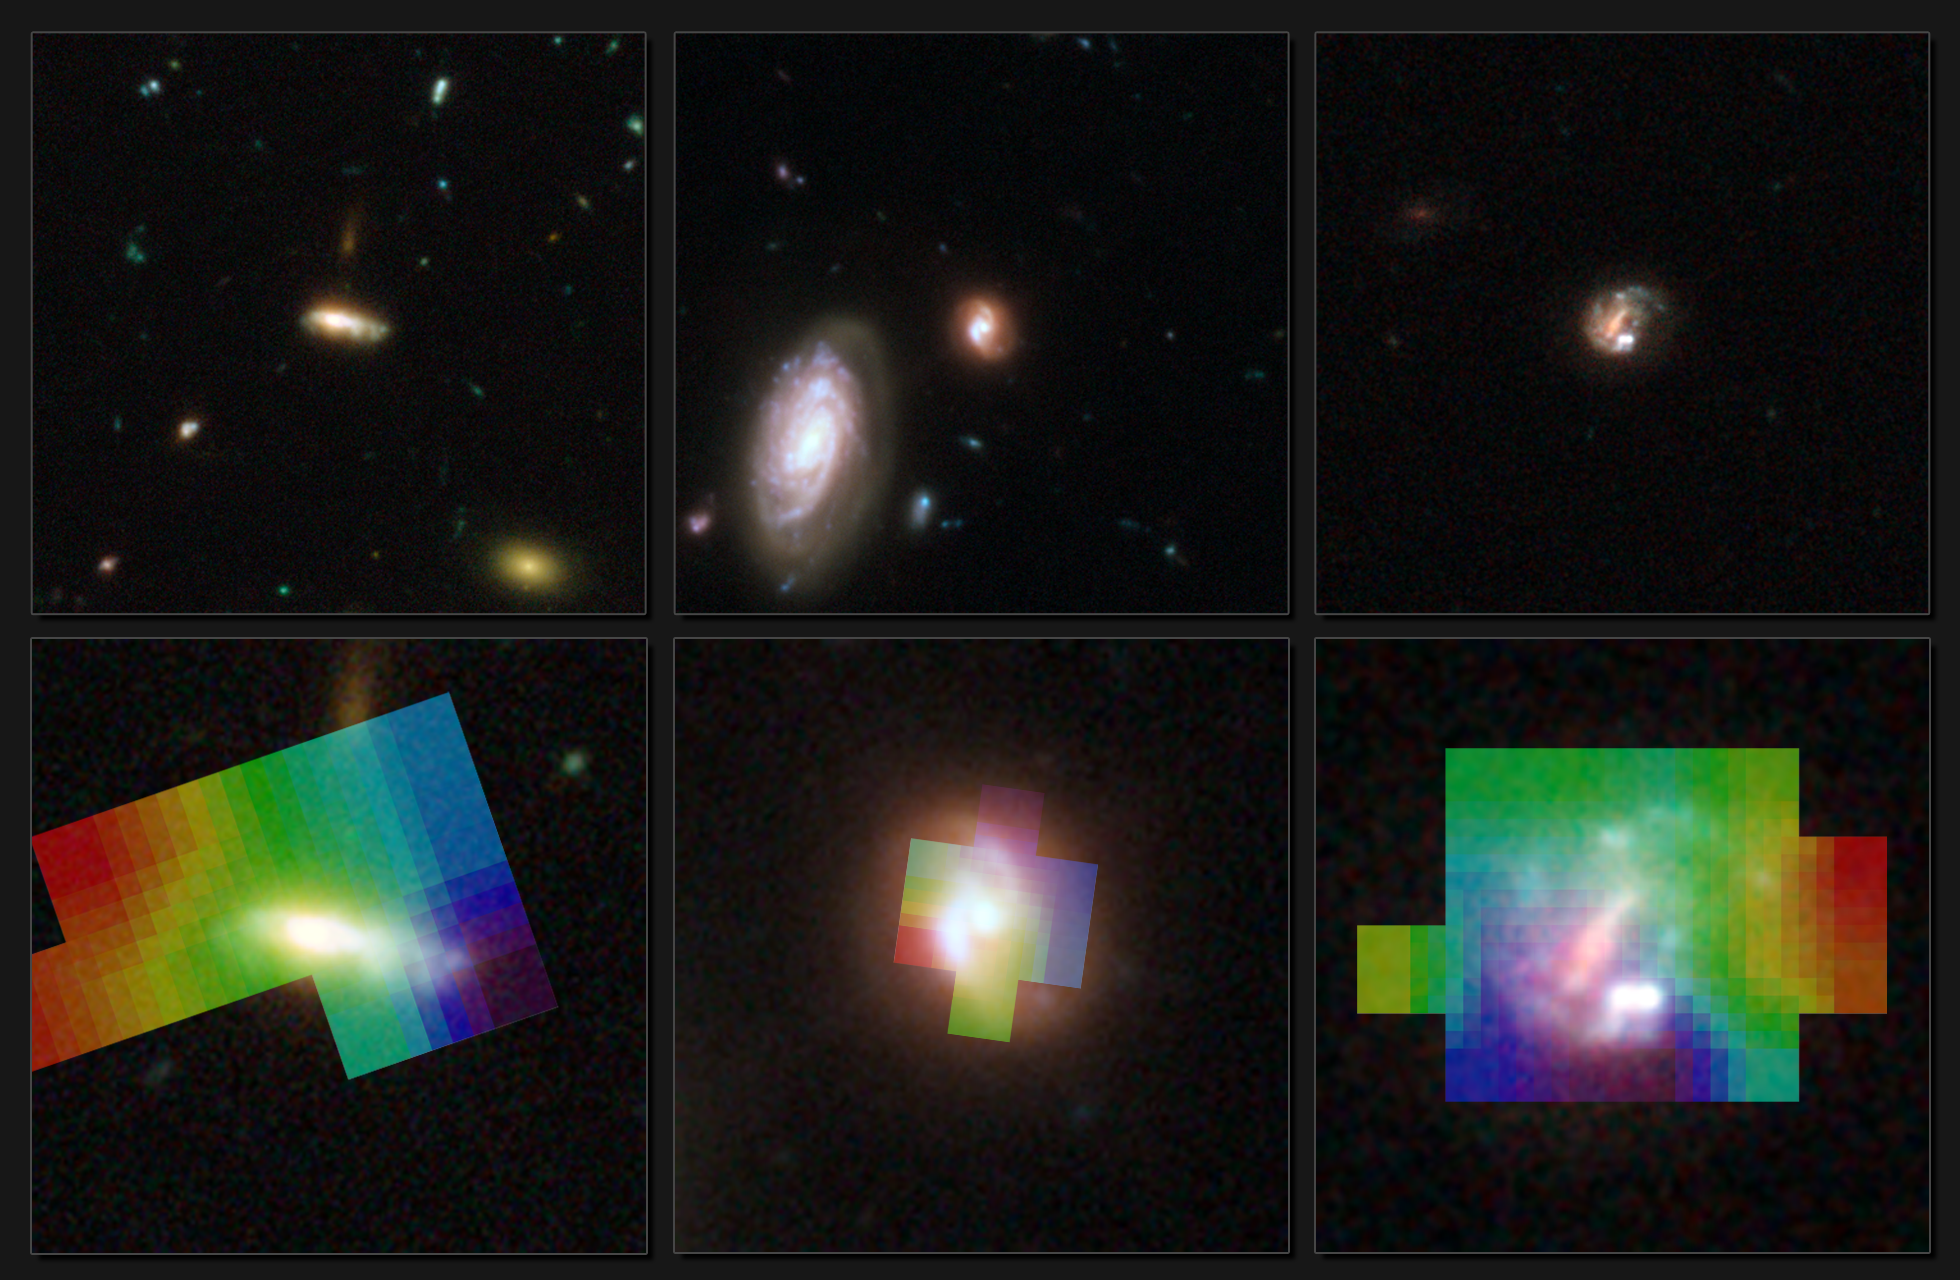

Measuring motions in three distant galaxies

NASA/ESA Hubble Space Telescope images of the three galaxies studied by a team of astronomers who try to understand how galaxies formed when the Universe was half its current age (upper panels). The same galaxies were then studied with the FLAMES/GIRAFFE instrument on ESO’s Very Large Telescope (VLT) to probe the motions of gas in these objects (lower panels). Parts which are red are moving away from us, while those that are blue are moving towards us. By studying at these motions in detail, the astronomers try to read the history book of the Universe.

Credit: ESO/Hammer et al.